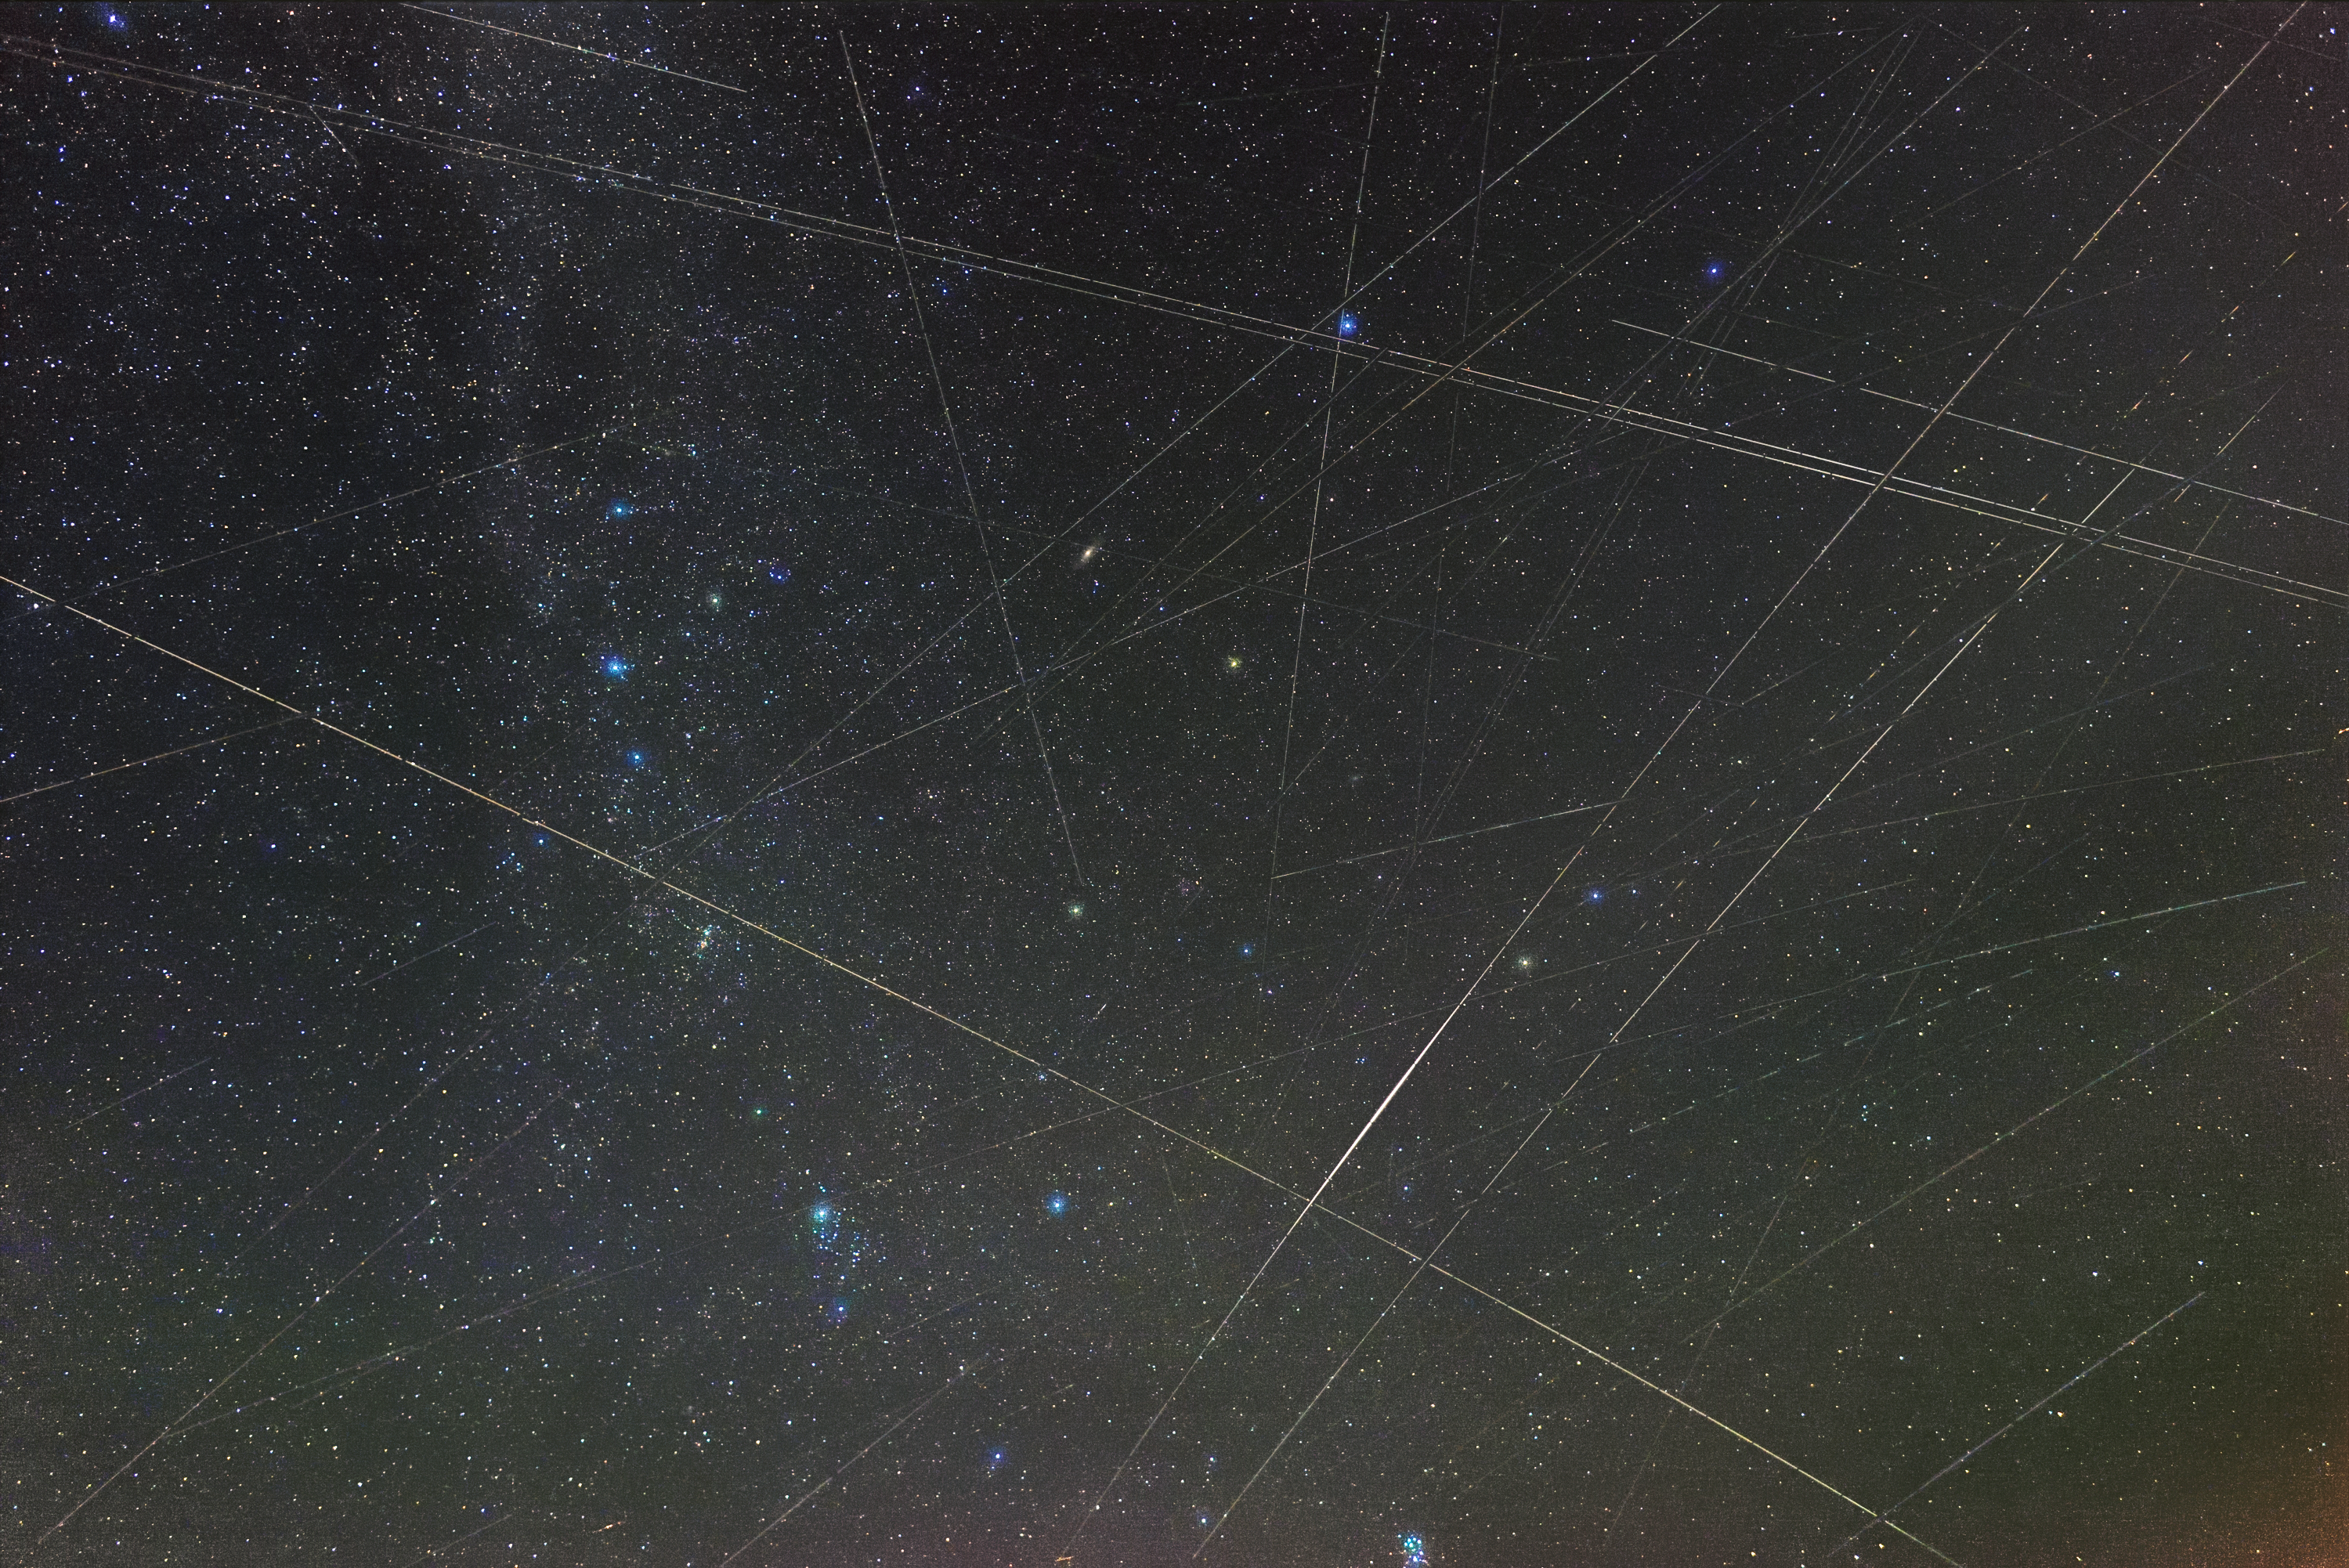

Satellite tracks over Germany 2018

Already before the recent increase in Satellite constellations, many satellites were visible in the night sky on any given night. This image is composed of 300 short 13-second exposures taken within 70 minutes from Waldenburg, Germany, on the night of the Perseids meteor shower 12 August 2018 from 00:57–02:07 CEST. The image has a field of view of 84°x62°. Most of the dozen of lines are made by satellites reflecting the sunlight from the Sun below the horizon.

Credit: Eckhard Slawik